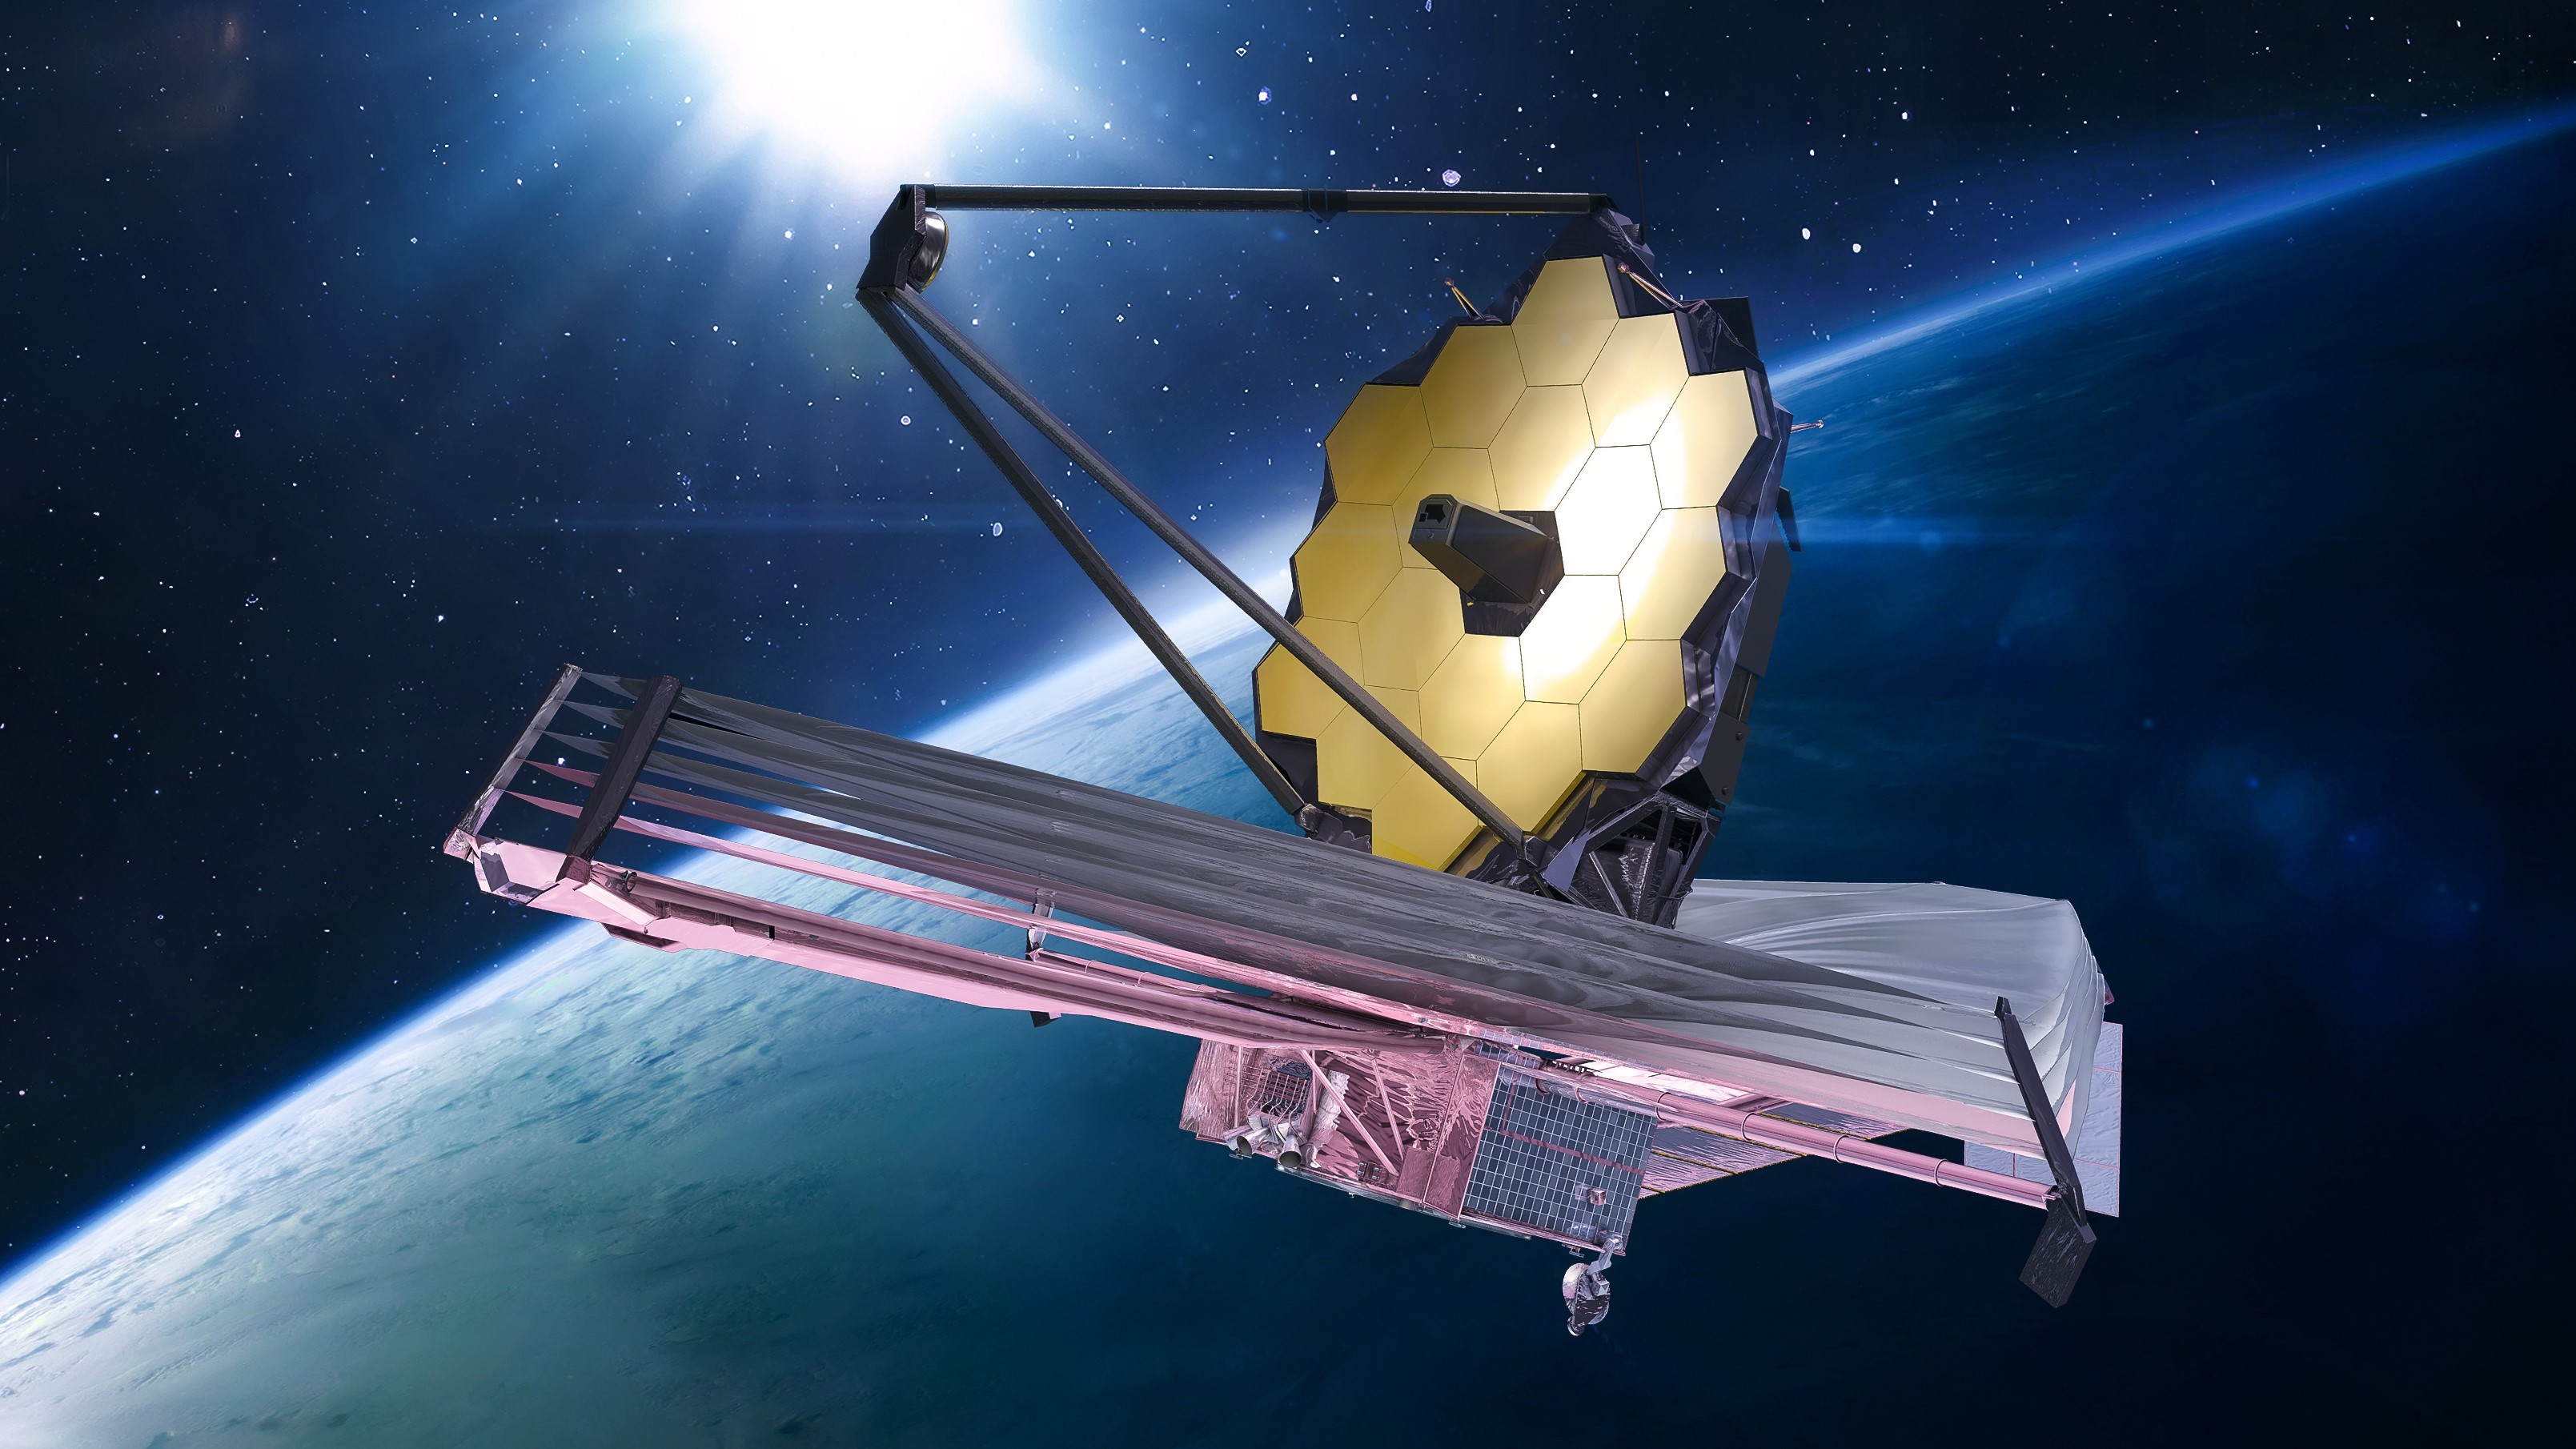

James Webb Space Telescope

Artist’s rendering of James Webb Space Telescope in space near Earth

Credit: NASA/dima_zel